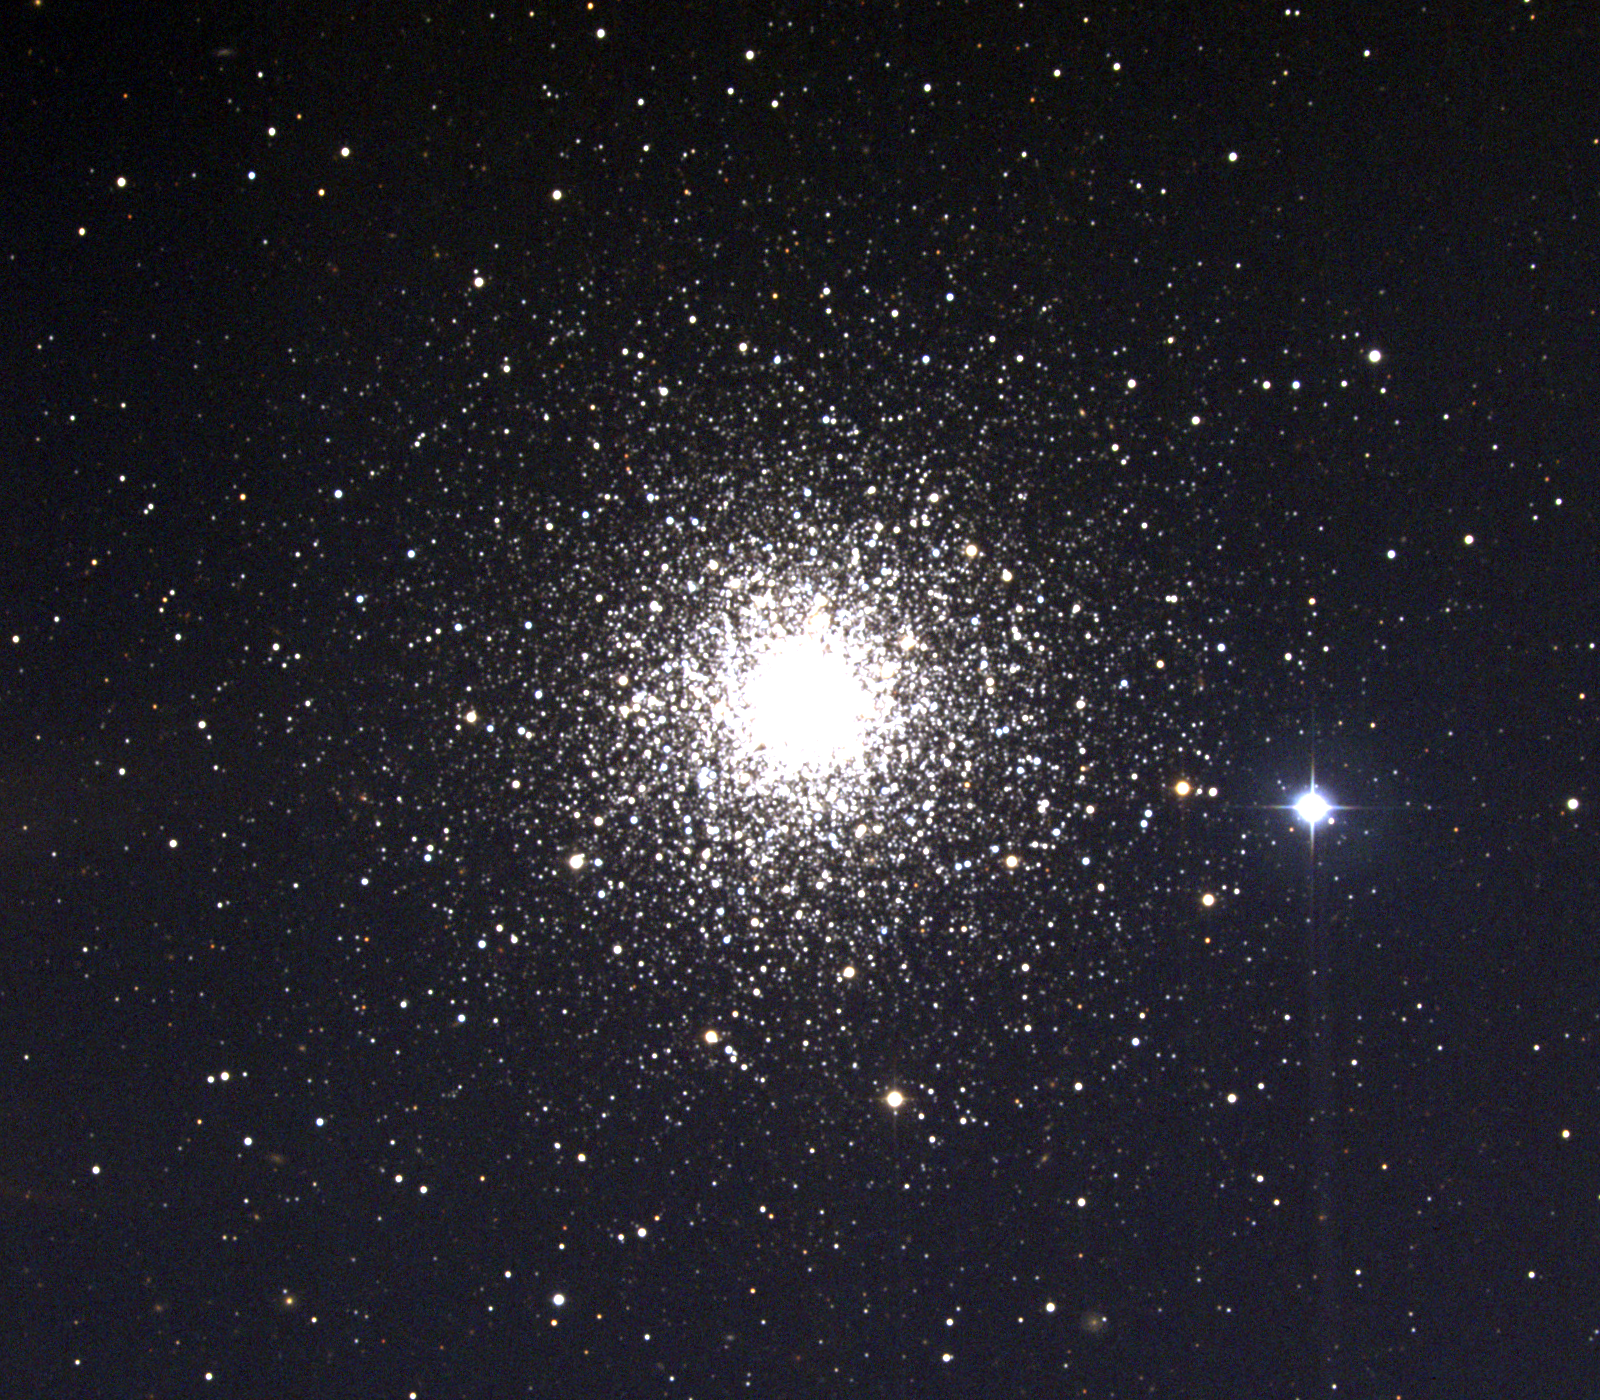

M30, NGC 7099

M30, or NGC7099, a globular cluster in the constellation Capricornus, is about 75 light-years across and about 26,000 light-years away. This image was taken in July 1997 at the Kitt Peak 0.9-meter telescope, during the Research Experiences for Undergraduates (REU) program operated at the Kitt Peak National Observatory and supported by the National Science Foundation.

Credit: REU program/NOIRLab/NSF/AURA